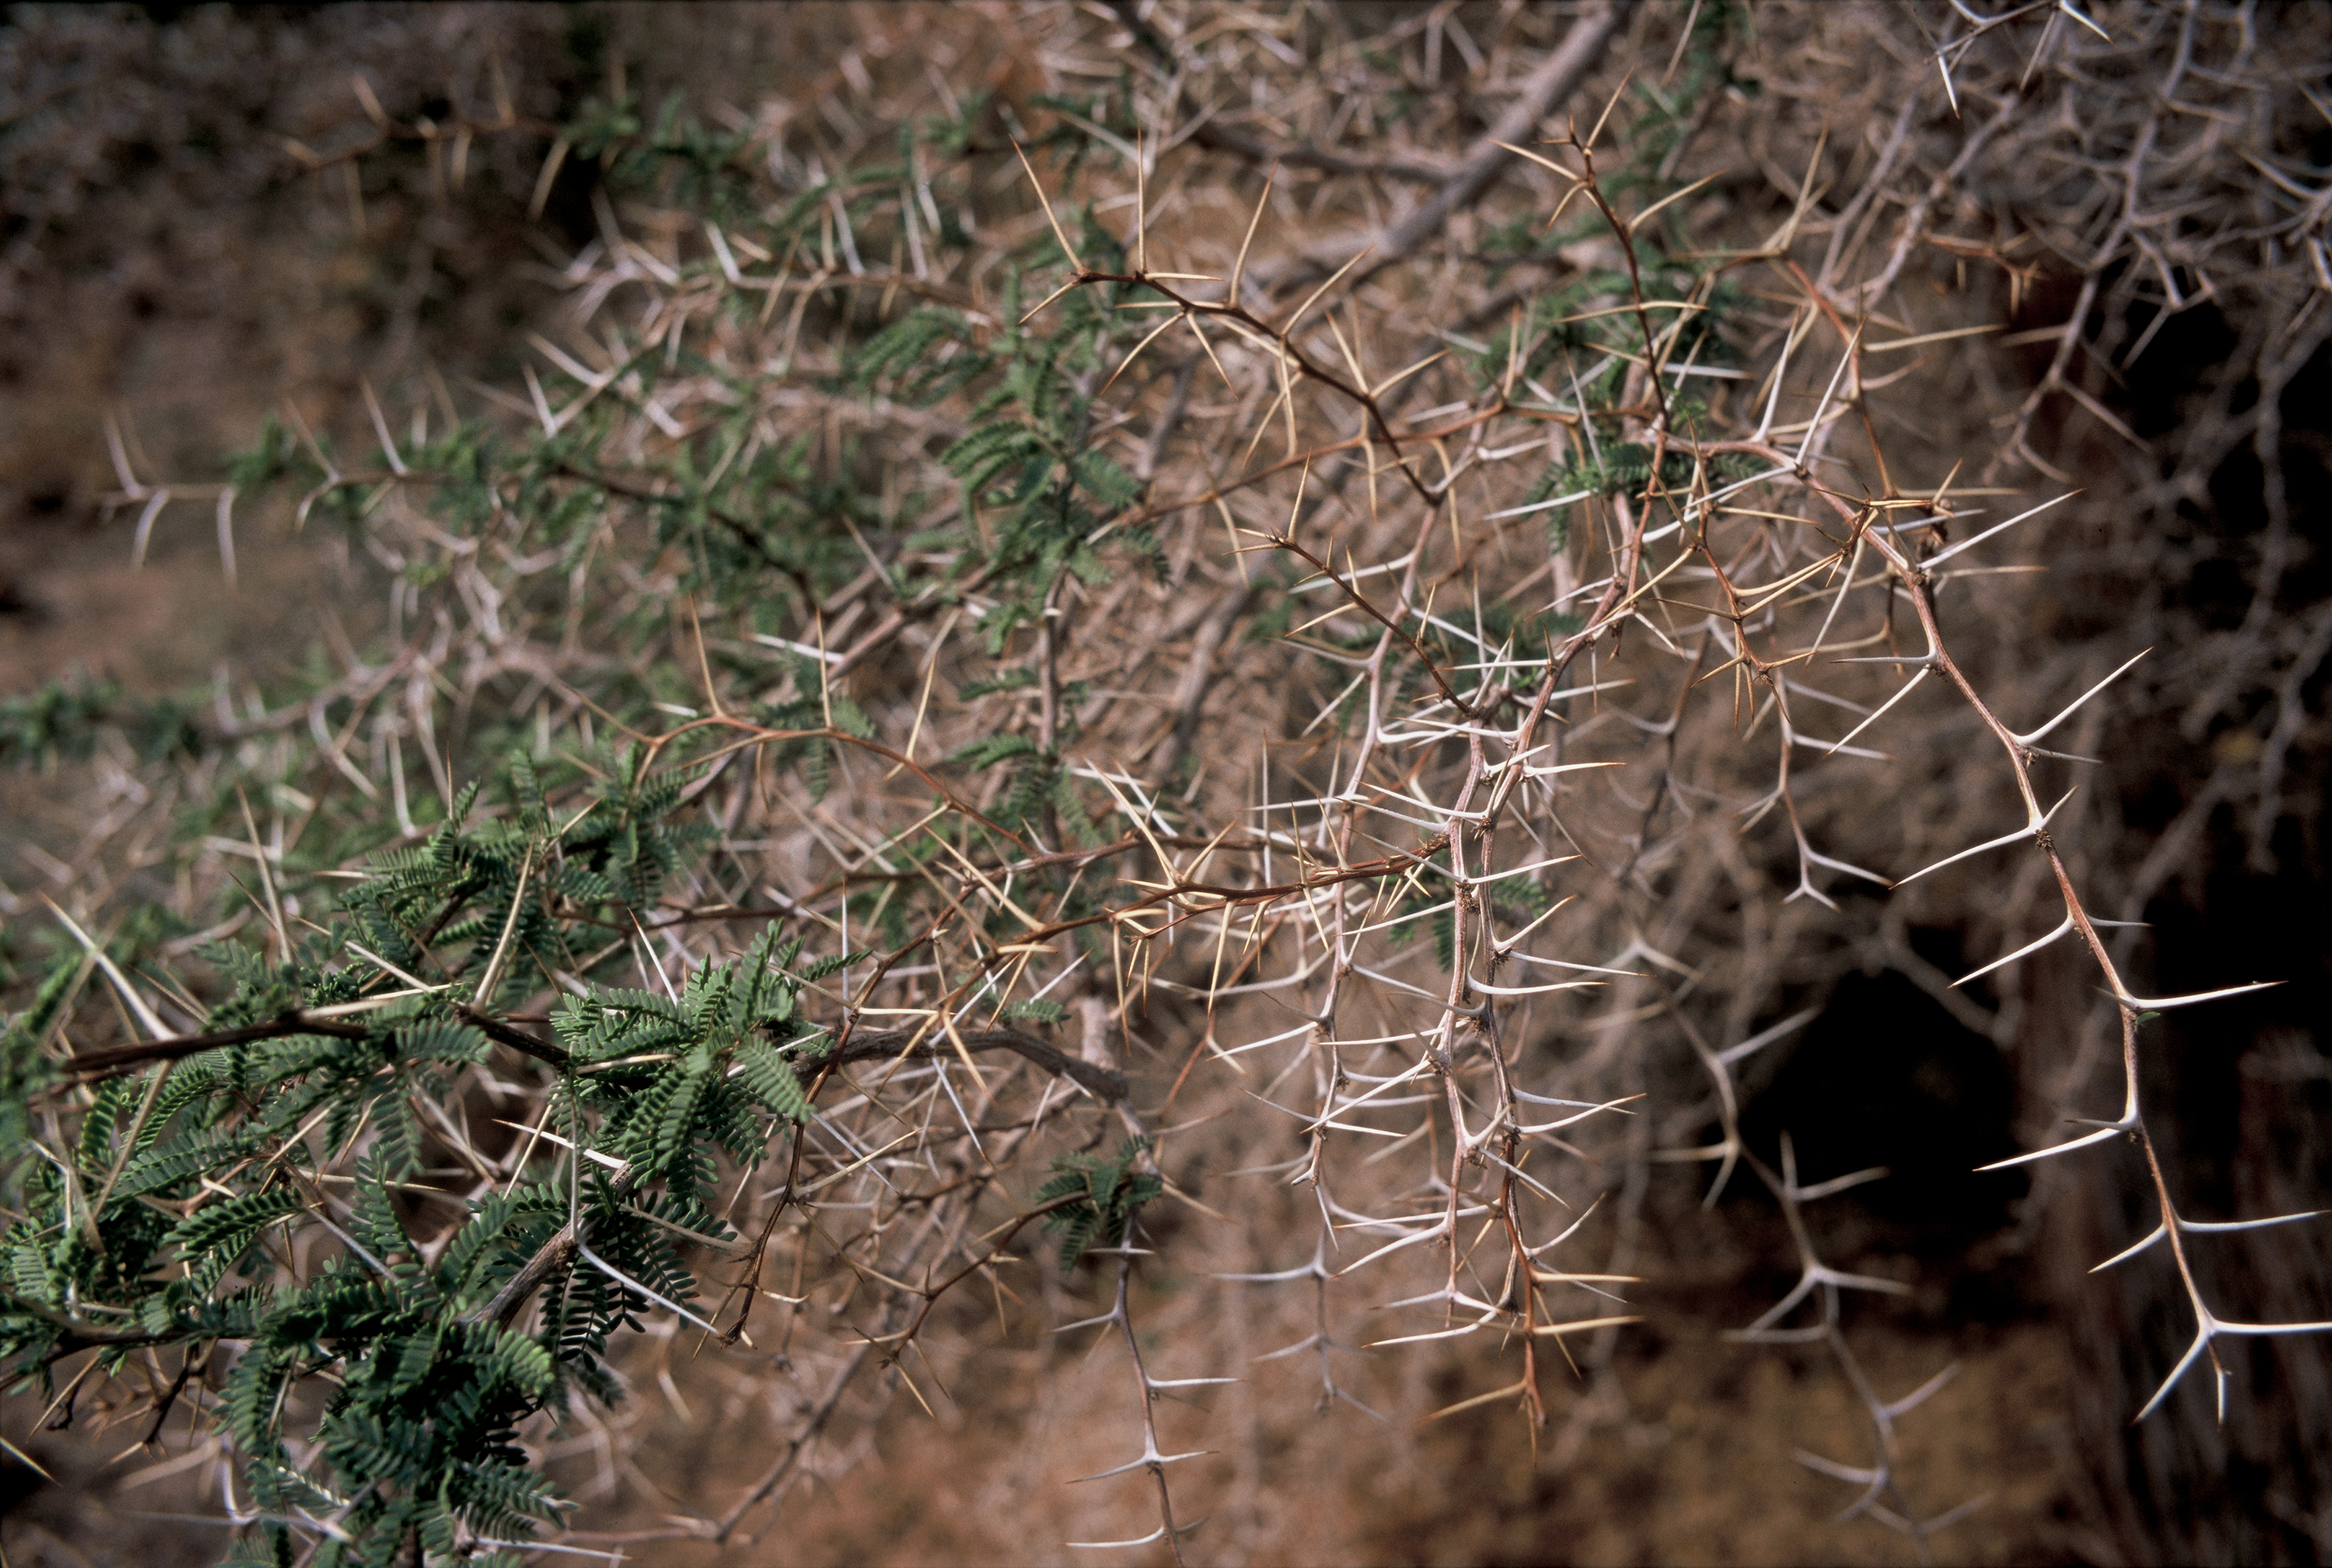

Tamarugo thorns

A close-up of the Tamarugos, showing the thorns. They are typical trees lying along the road joining San Pedro and the alma gate in the lowlands at about 2,500 metres above sewa level. This image was obtained in March 2002.

Credit: ESO